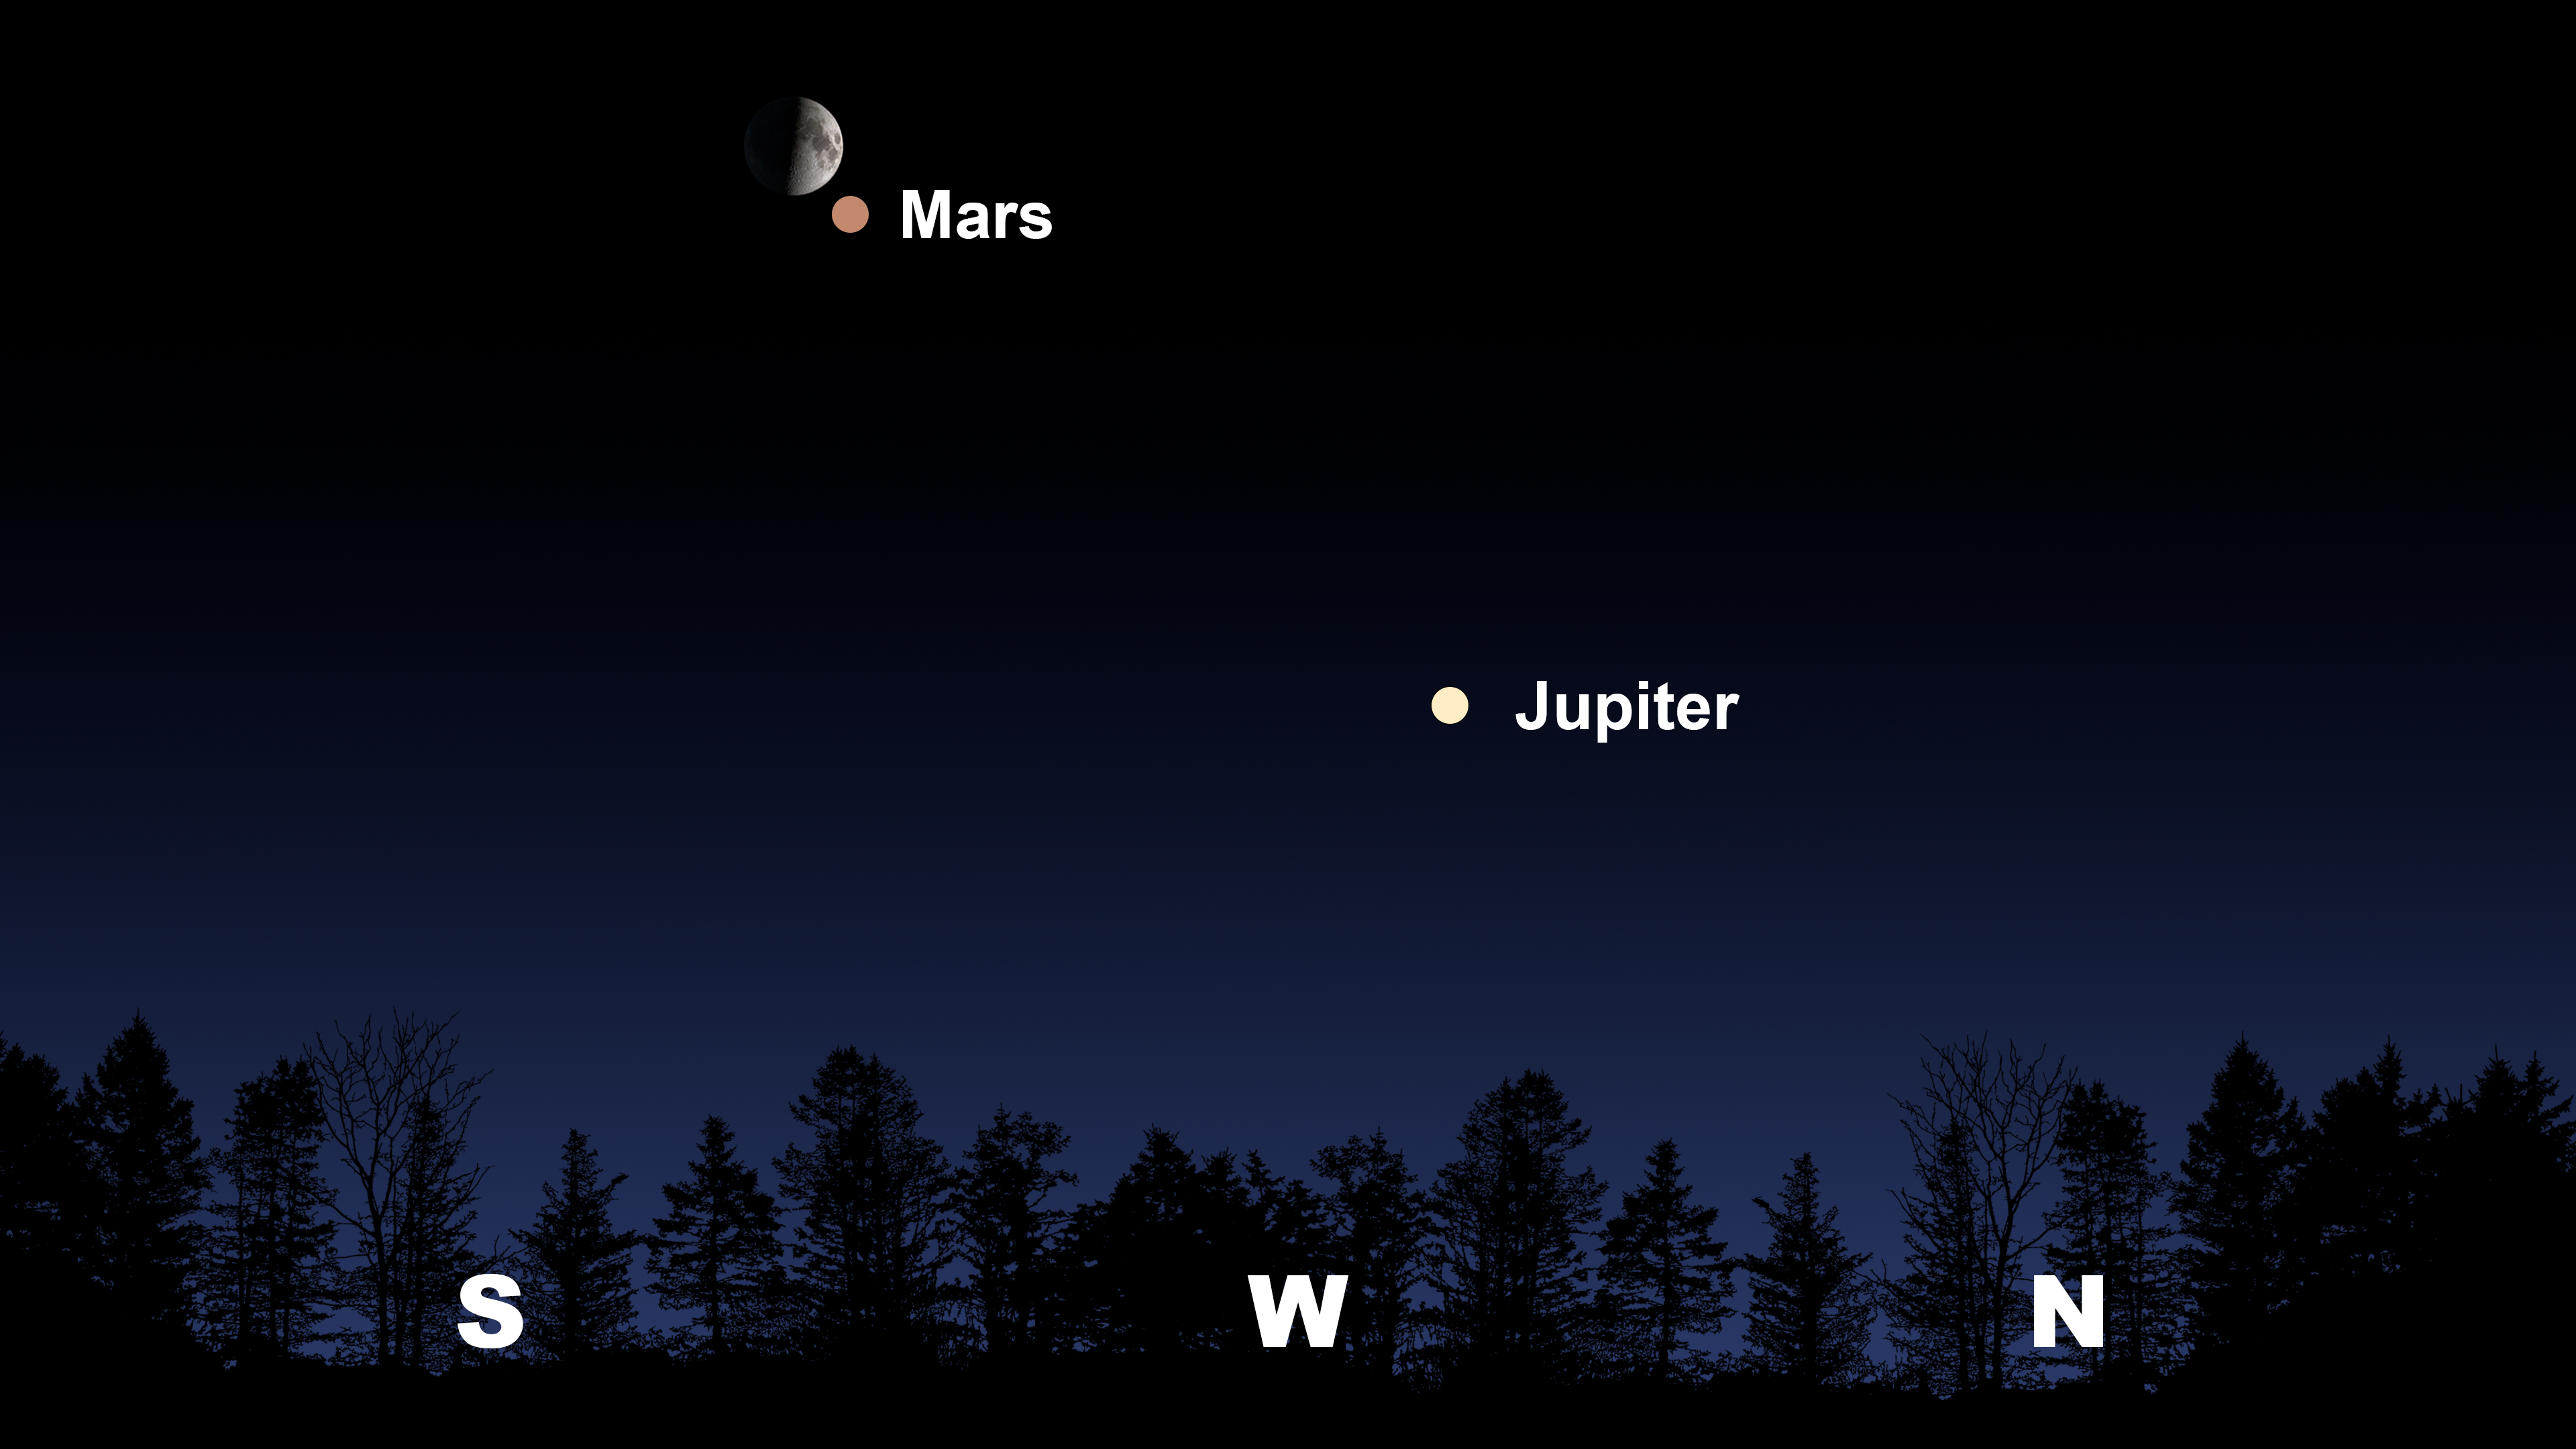

The night sky after sunset from Tucson on 3 May.

The night sky after sunset from Tucson on 3 May. From Hilo, the Moon and Mars will be in the west. From La Serena, the Moon and Mars will be in the north, and Jupiter will appear in the northwest.

Credit: NOIRLab/NSF/AURA/Stellarium/J. Davis